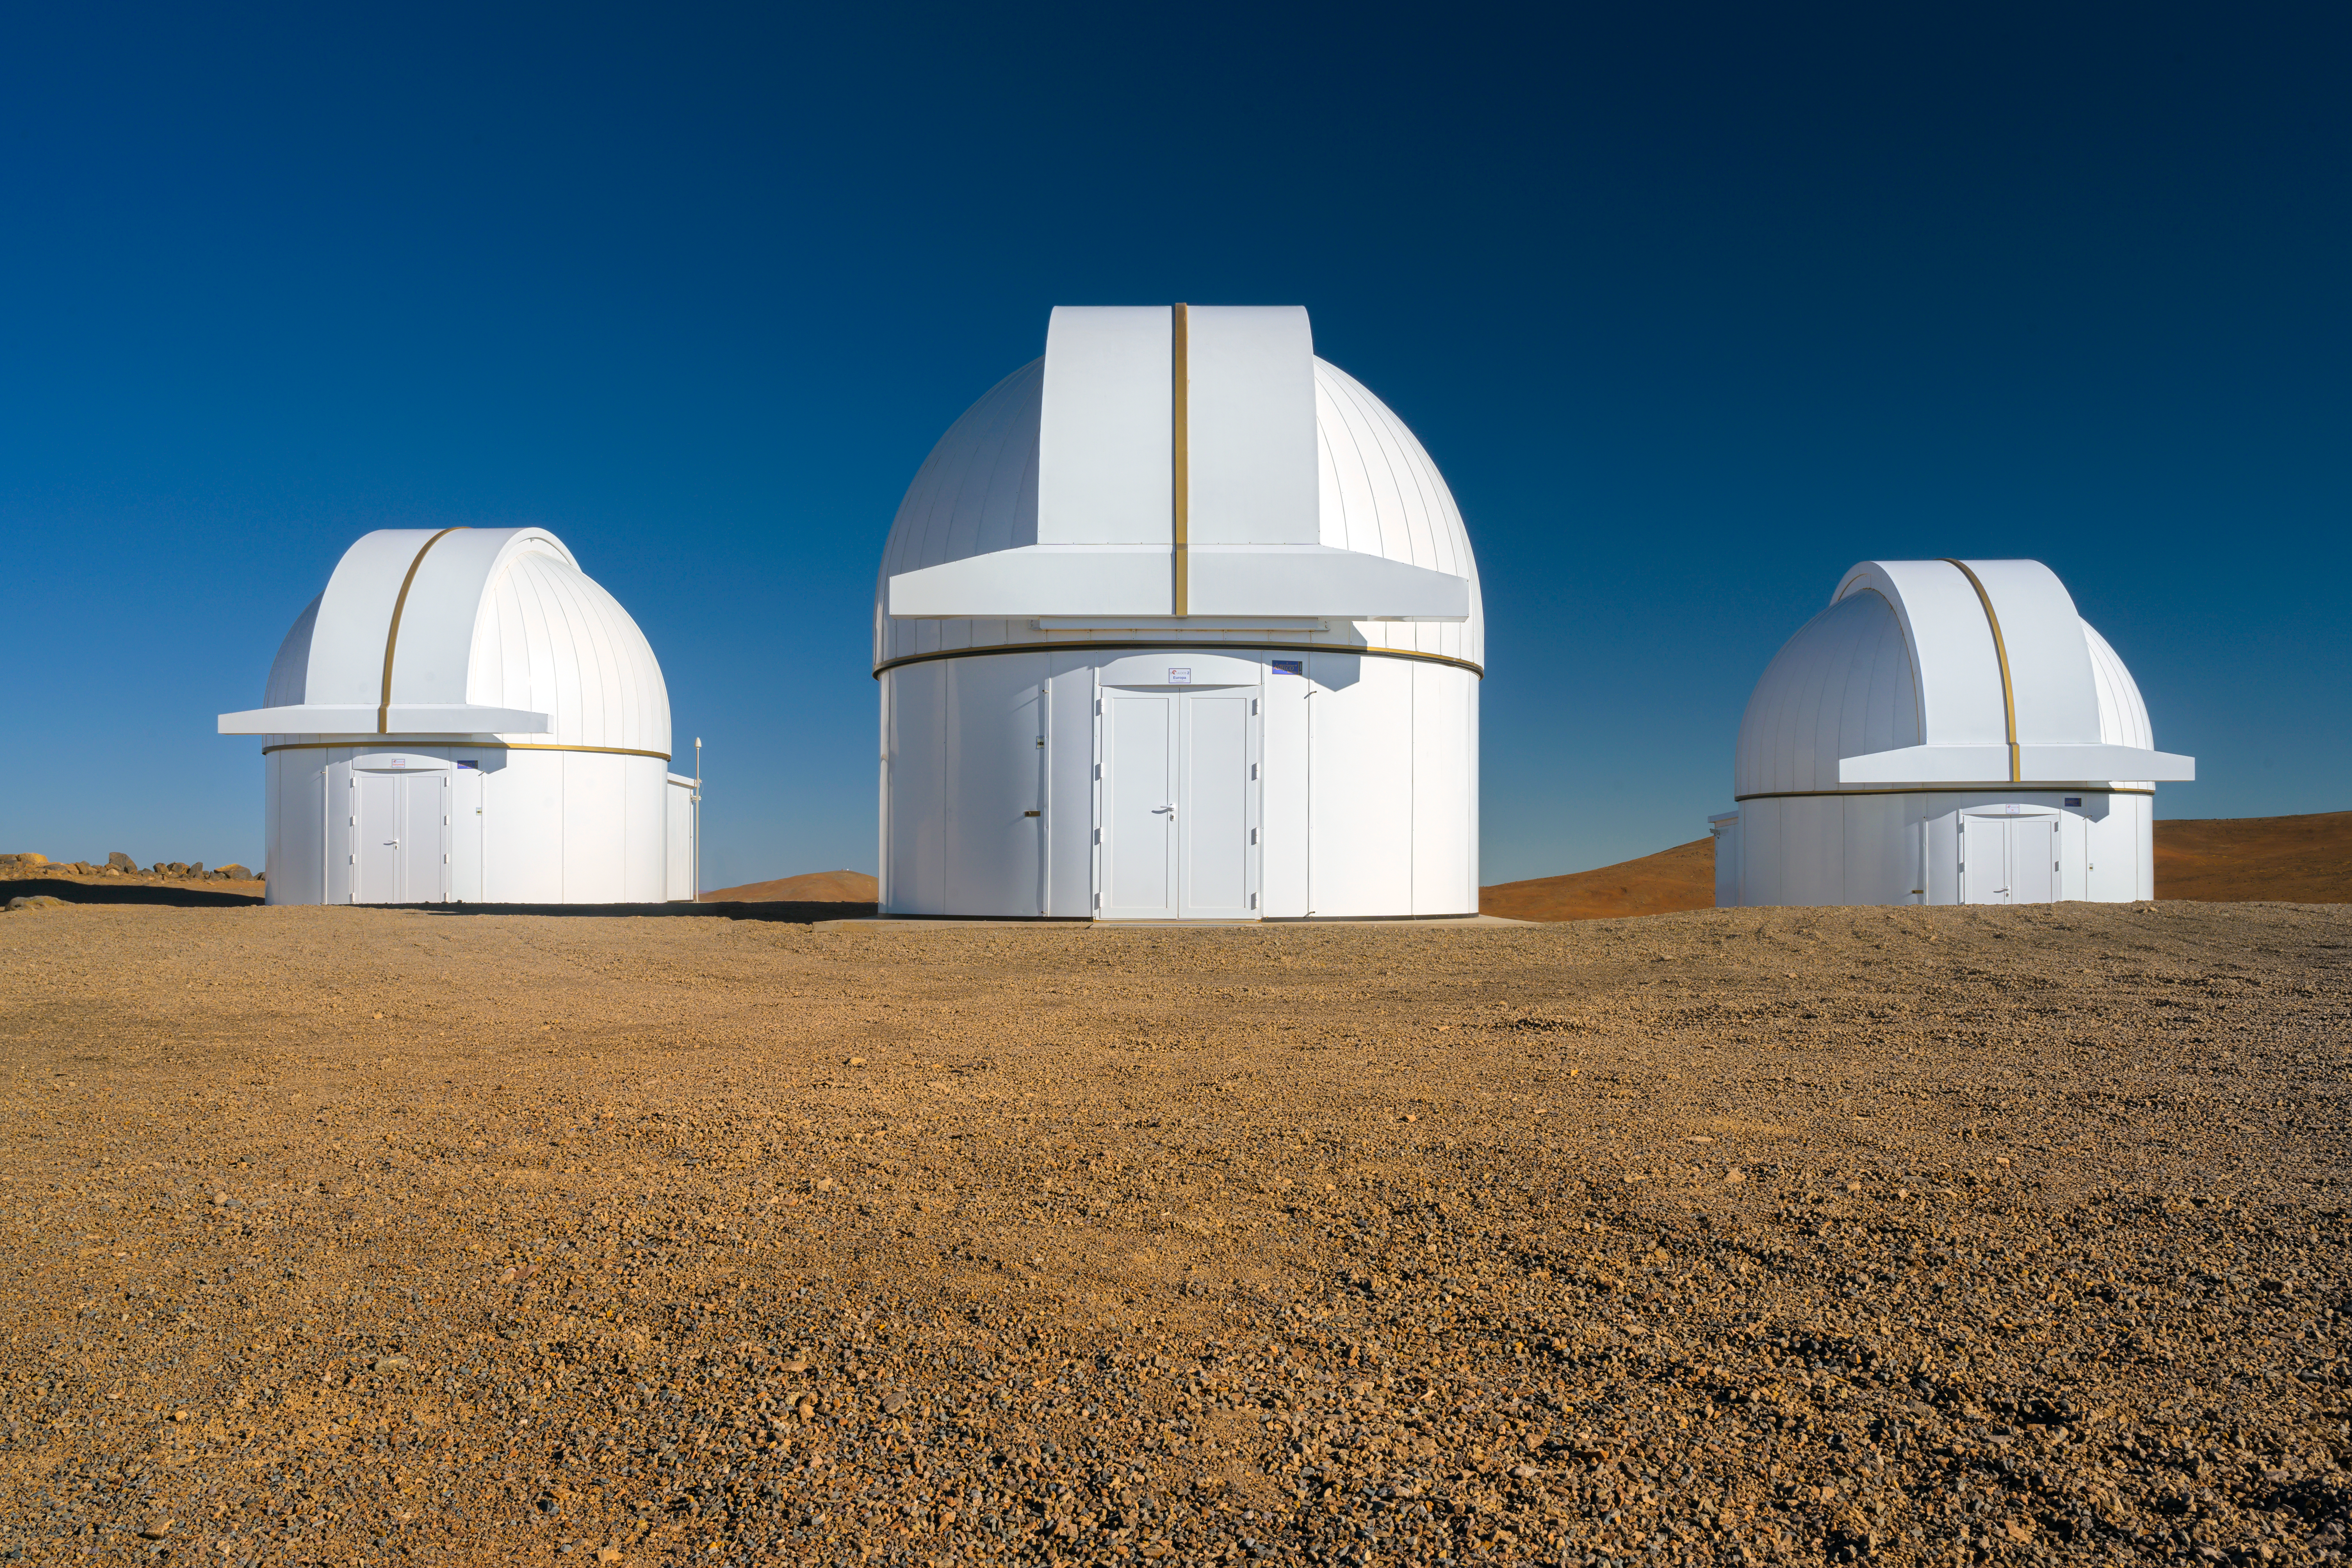

SPECULOOS at Paranal

The SPECULOOS Southern Observatory (SSO) is a group of four telescopes based at ESO's Paranal Observatory in Northern Chile. SSO is the core facility of an exoplanet-hunting project called Search for habitable Planets EClipsing ULtra-cOOL Stars (SPECULOOS), which uses the transit method to search for planets outside our Solar System.

Credit: ESO/A. Ghizzi Panizza (www.albertoghizzipanizza.com)